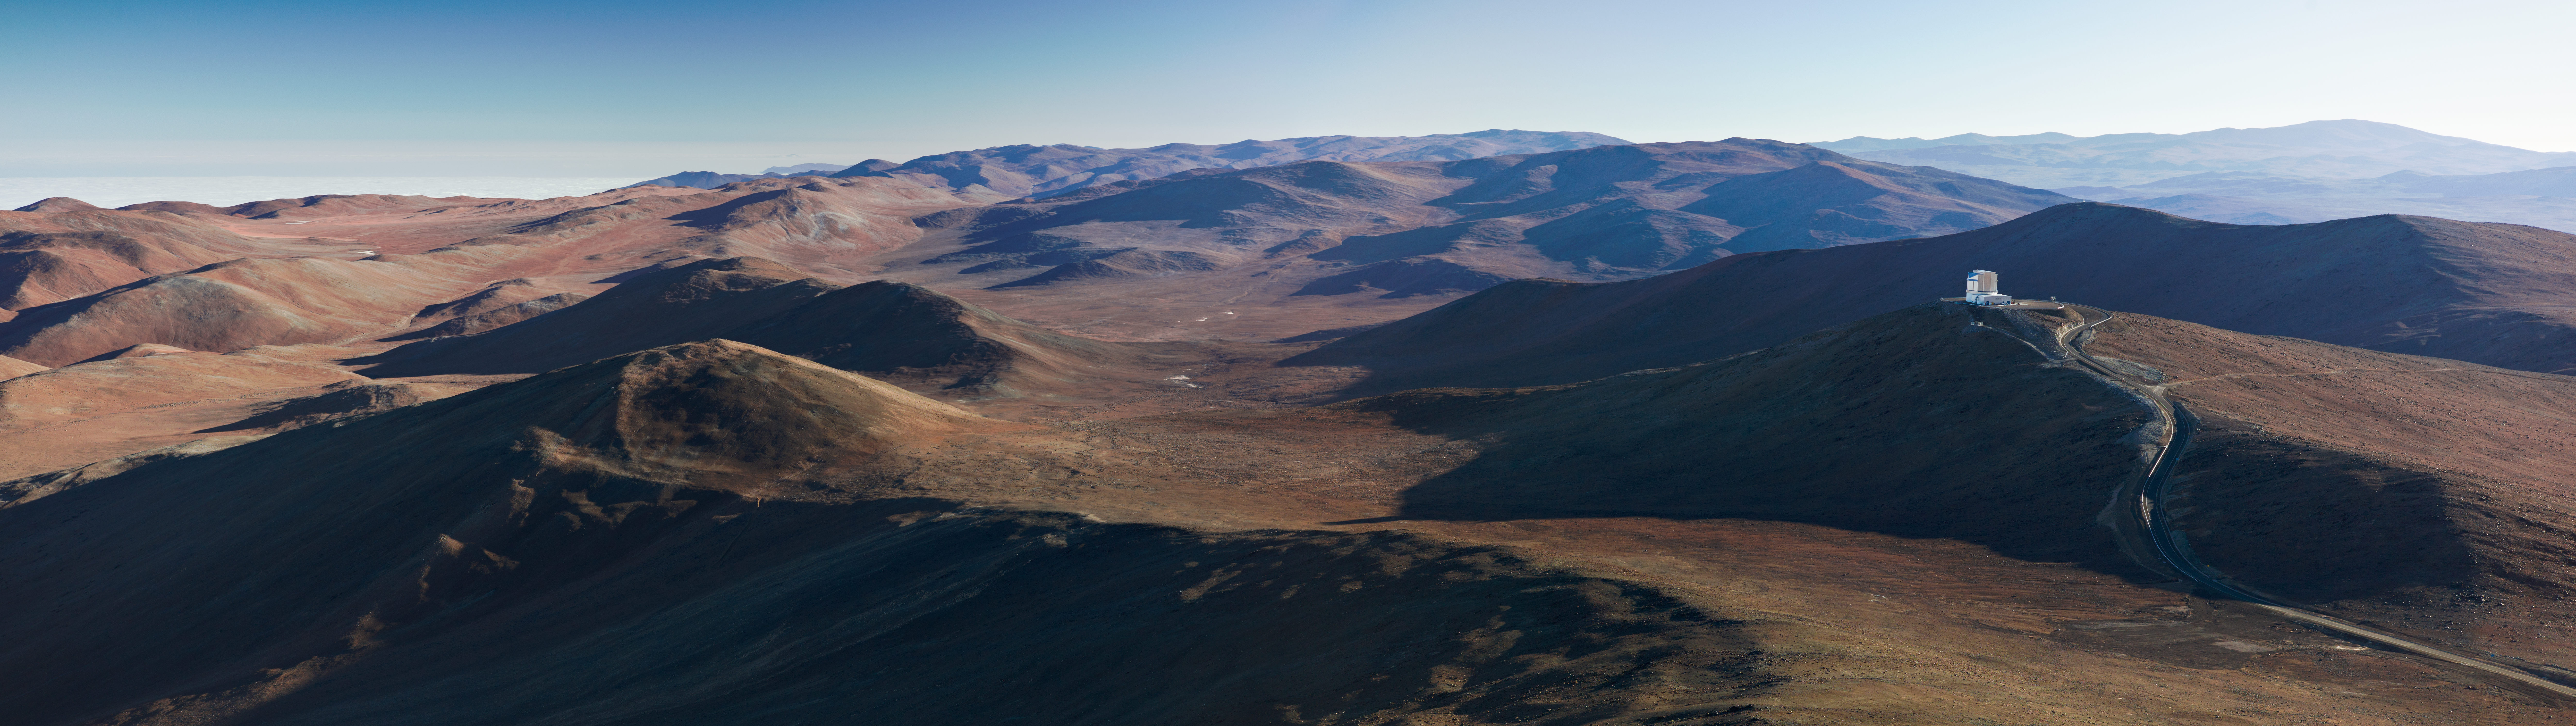

A view with VISTA

A magnificent panoramic vista incorporating VISTA ― the Visible and Infrared Survey Telescope for Astronomy.

Credit: ESO